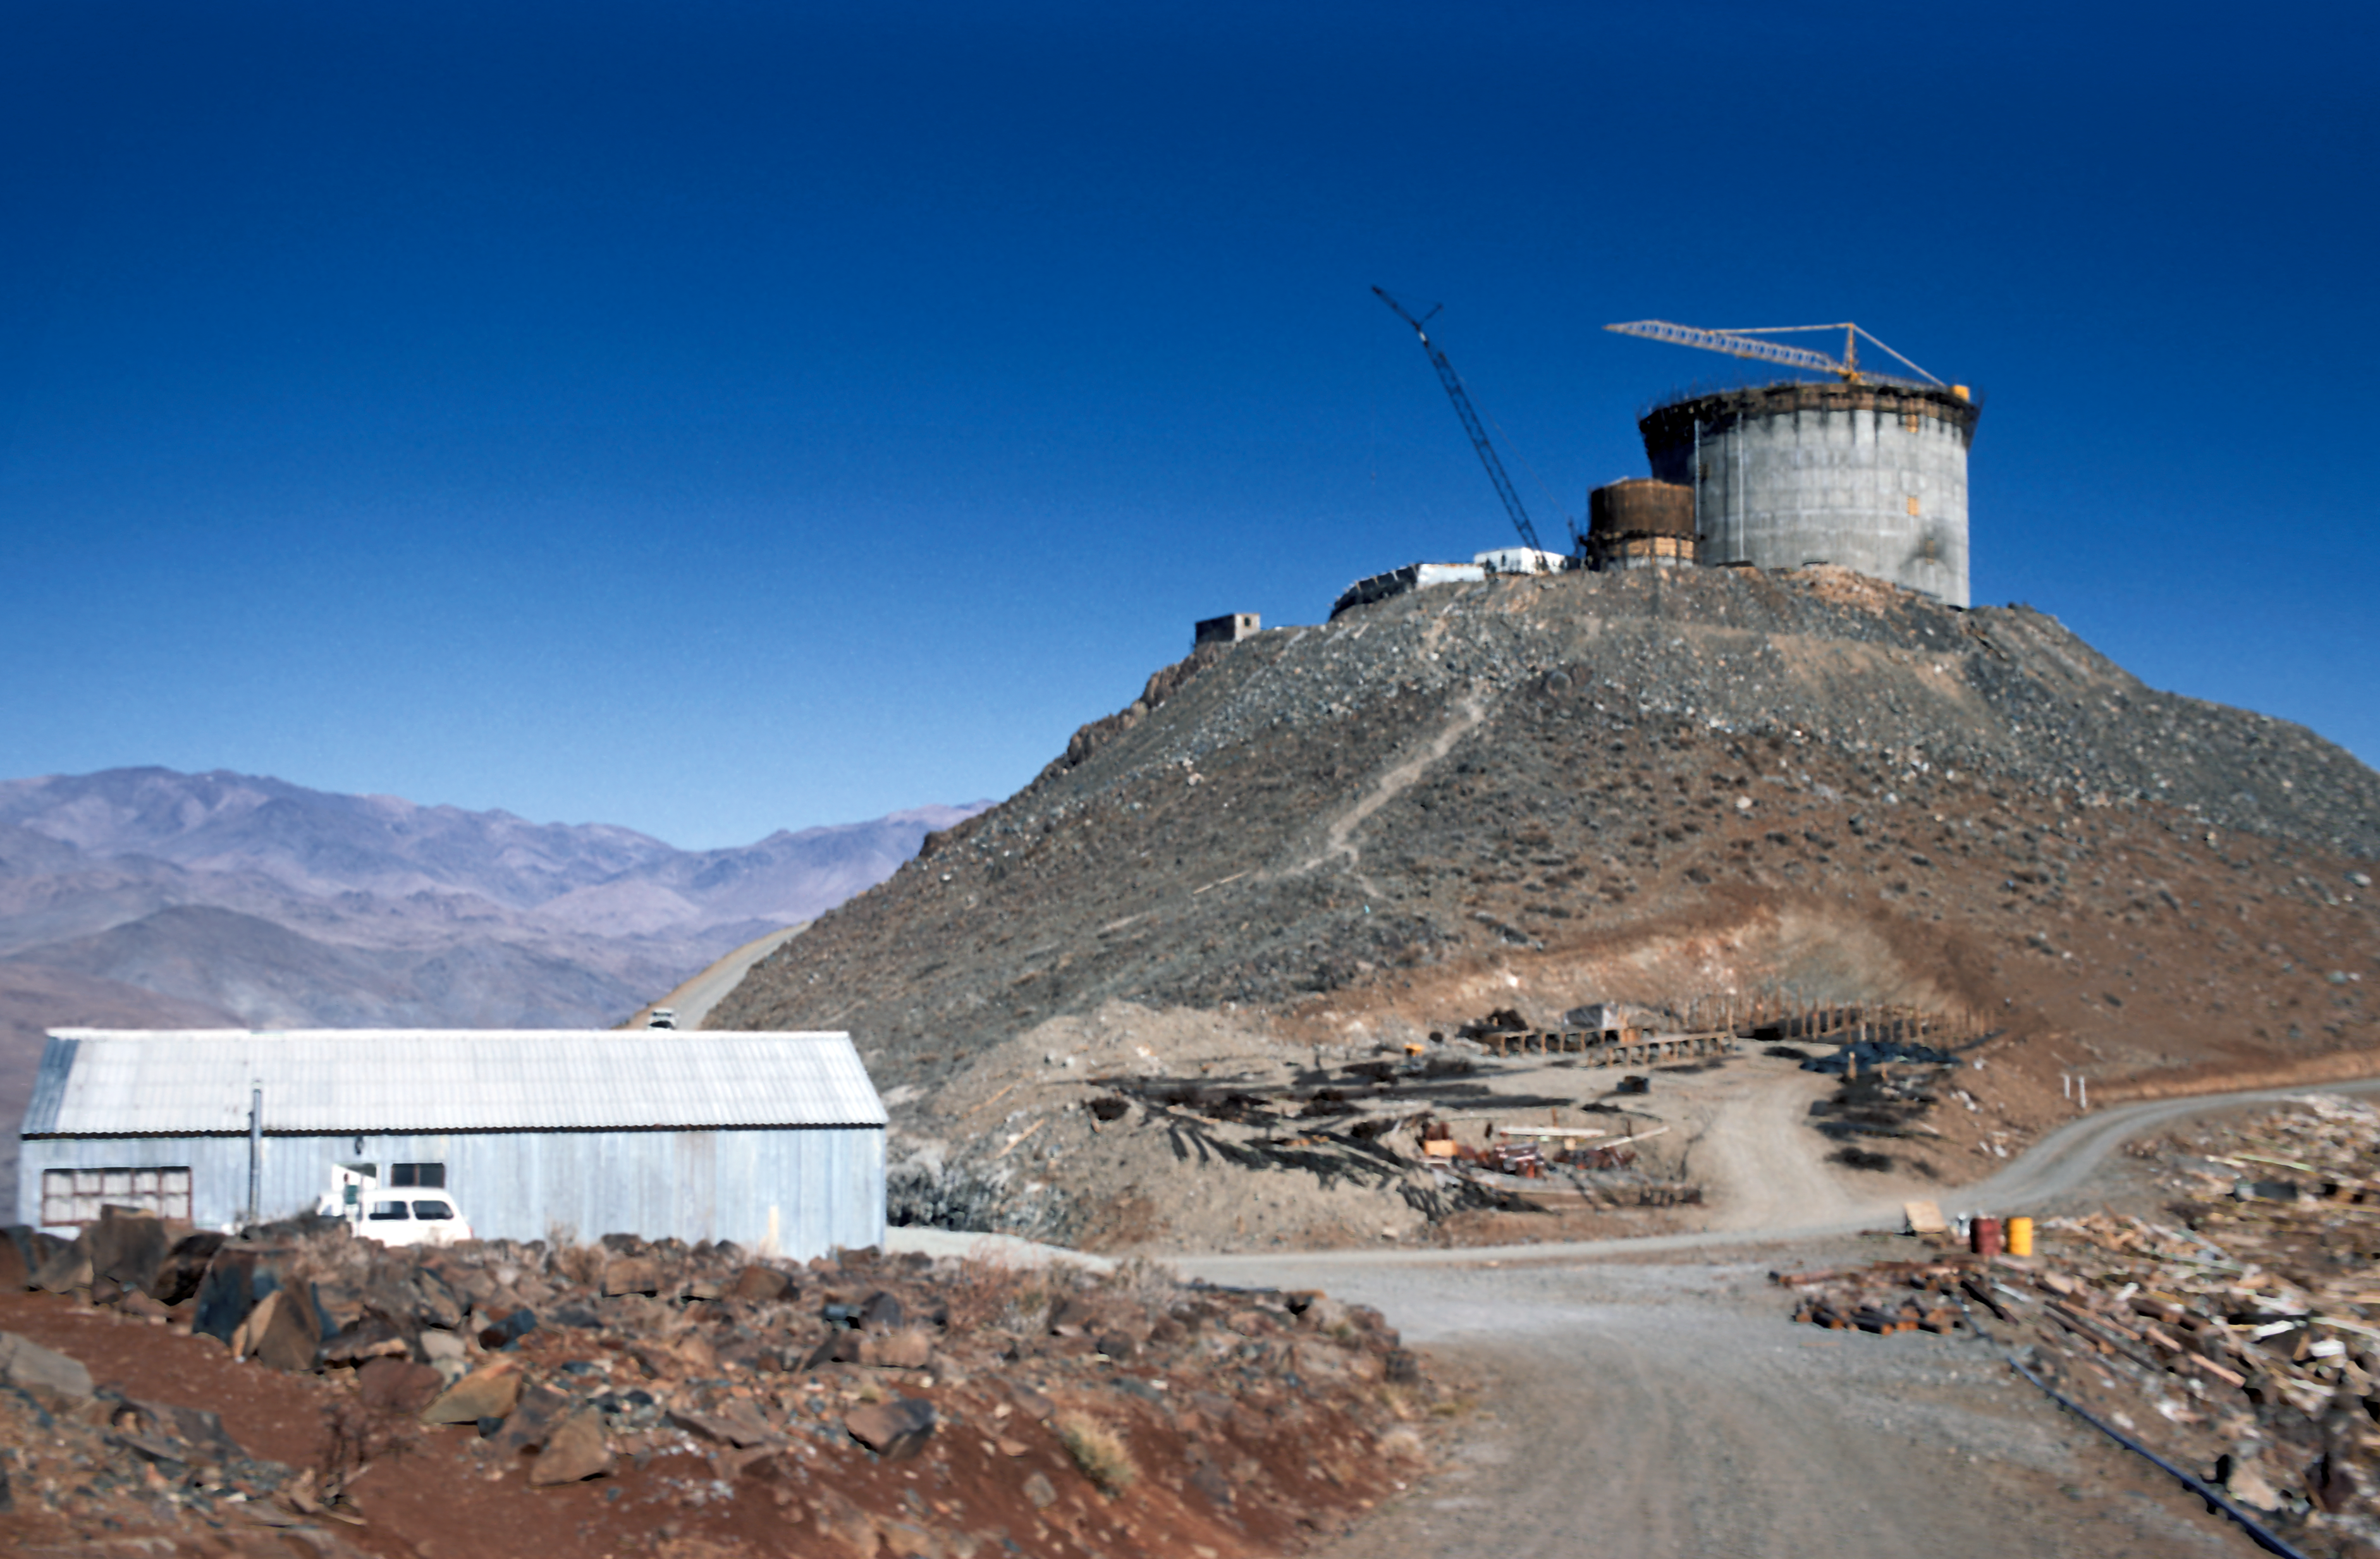

The ESO 3.6-metre telescope under construction

The ESO 3.6-metre telescope at the La Silla Observatory under construction around 1975.

Credit: ESO/J. Denoyelle